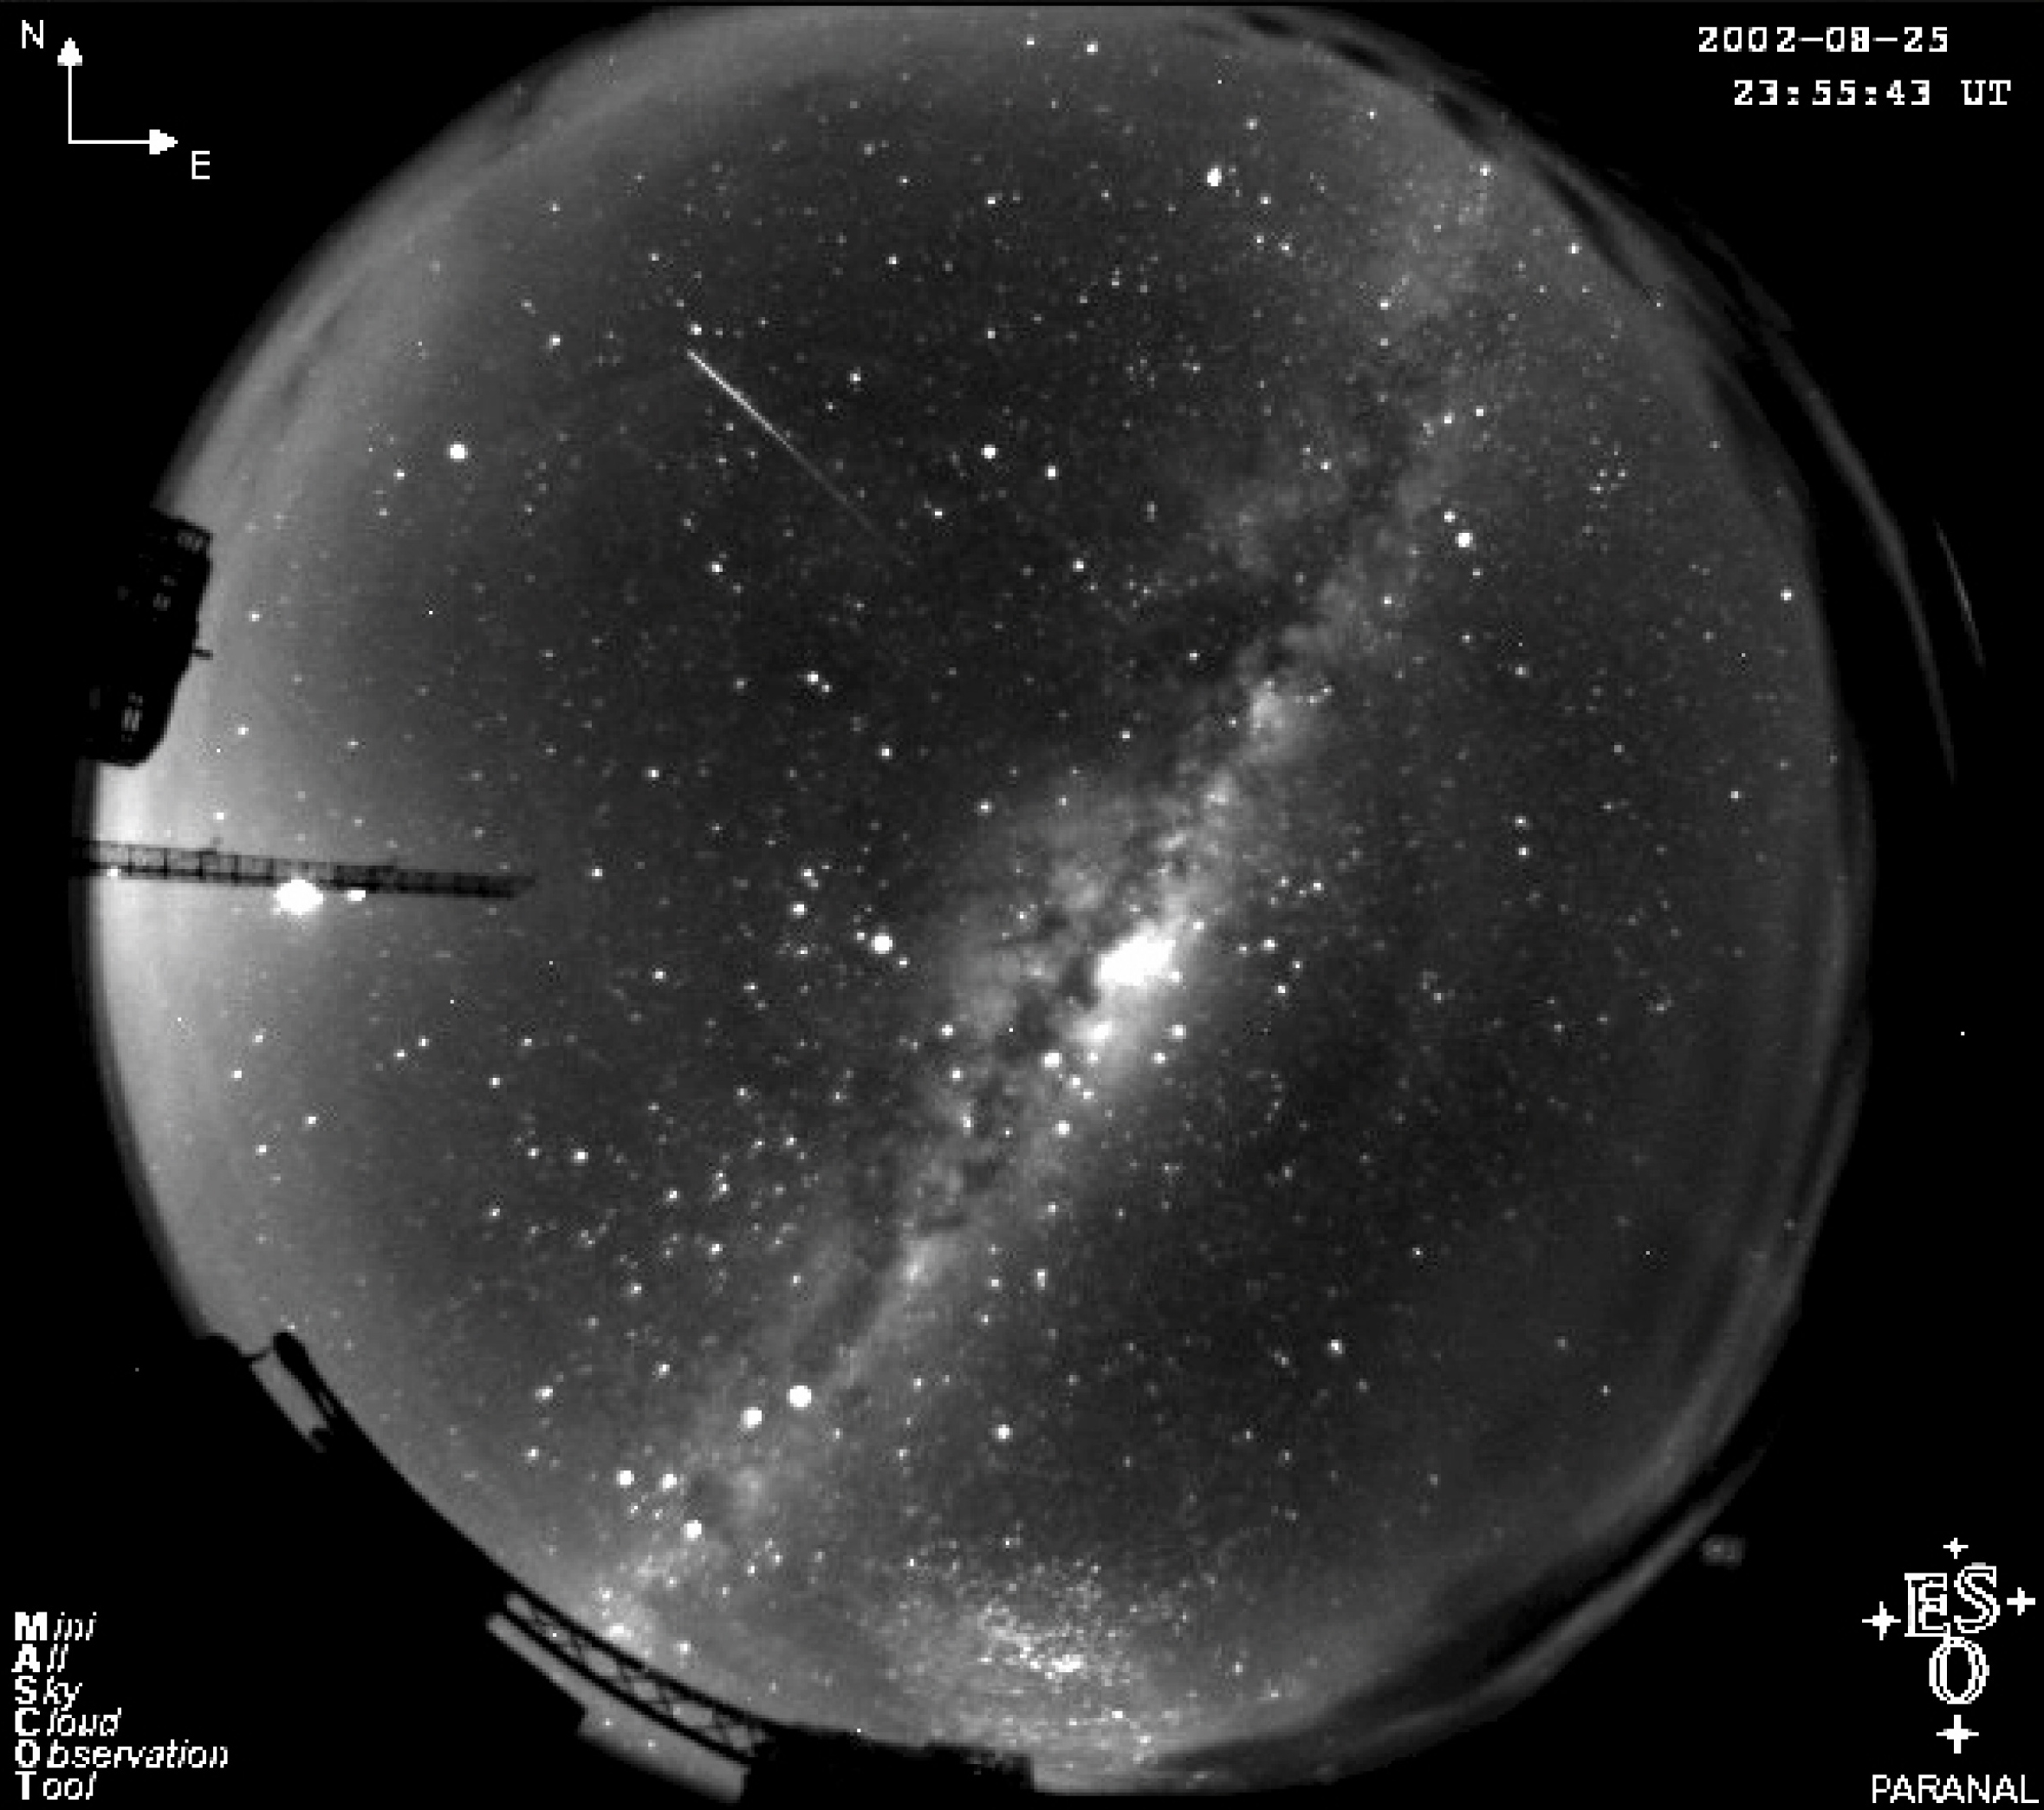

Meteor caught in the act (MASCOT)

The trail of a bright meteor, photographed by the Mini All-Sky Cloud Observation Tool (MASCOT) at the ESO Paranal Observatory. MASCOT consists of a small CCD camera behind a fish-eye objective. It typically takes 90s exposures every 3 minutes and helps astronomers inside the VLT Control Room to keep an eye on the sky. The main purpose of MASCOT is to monitor the clouds over Paranal but it also observes from time to time serendipitous events like meteor showers, atmospheric phenomena, artificial satellites, etc. This image was obtained by MASCOT on August 25, 2002 and shows a meteor caught in the act. The Milky Way is also clearly visible in the centre.

Credit: ESO